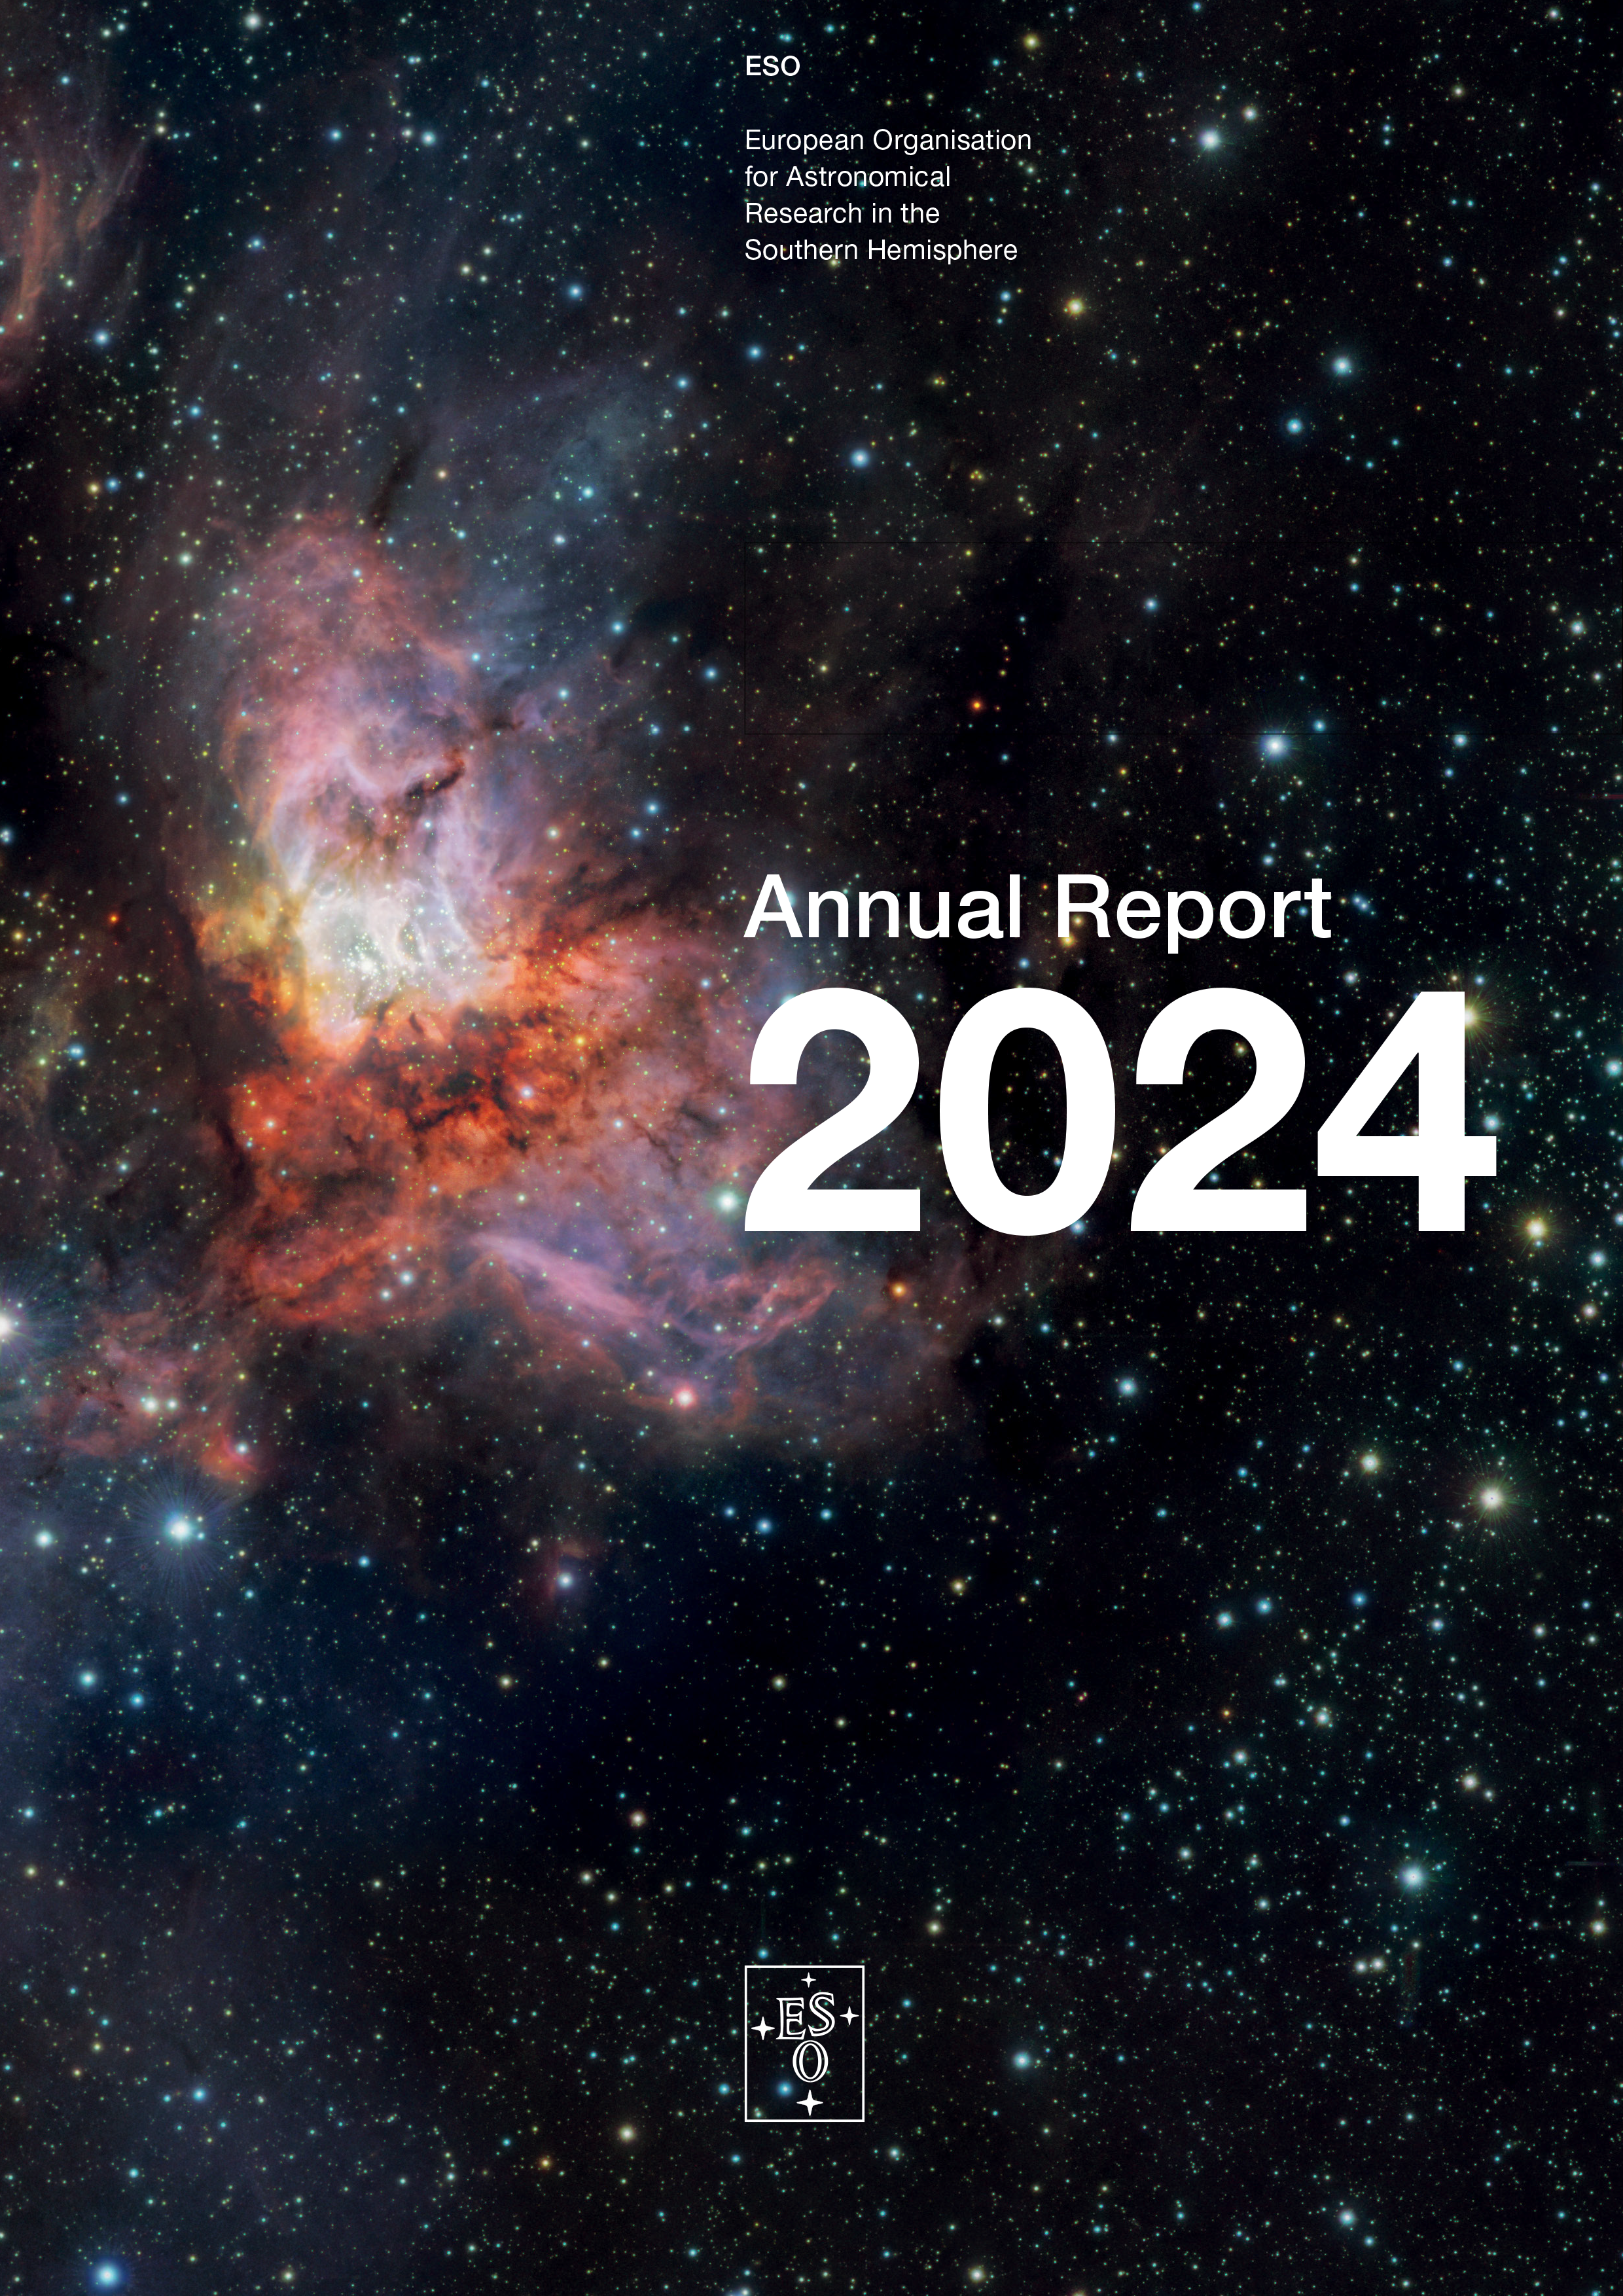

Cover of the Annual Report 2024

Cover of the ESO Annual Report 2024.

Credit: ESO